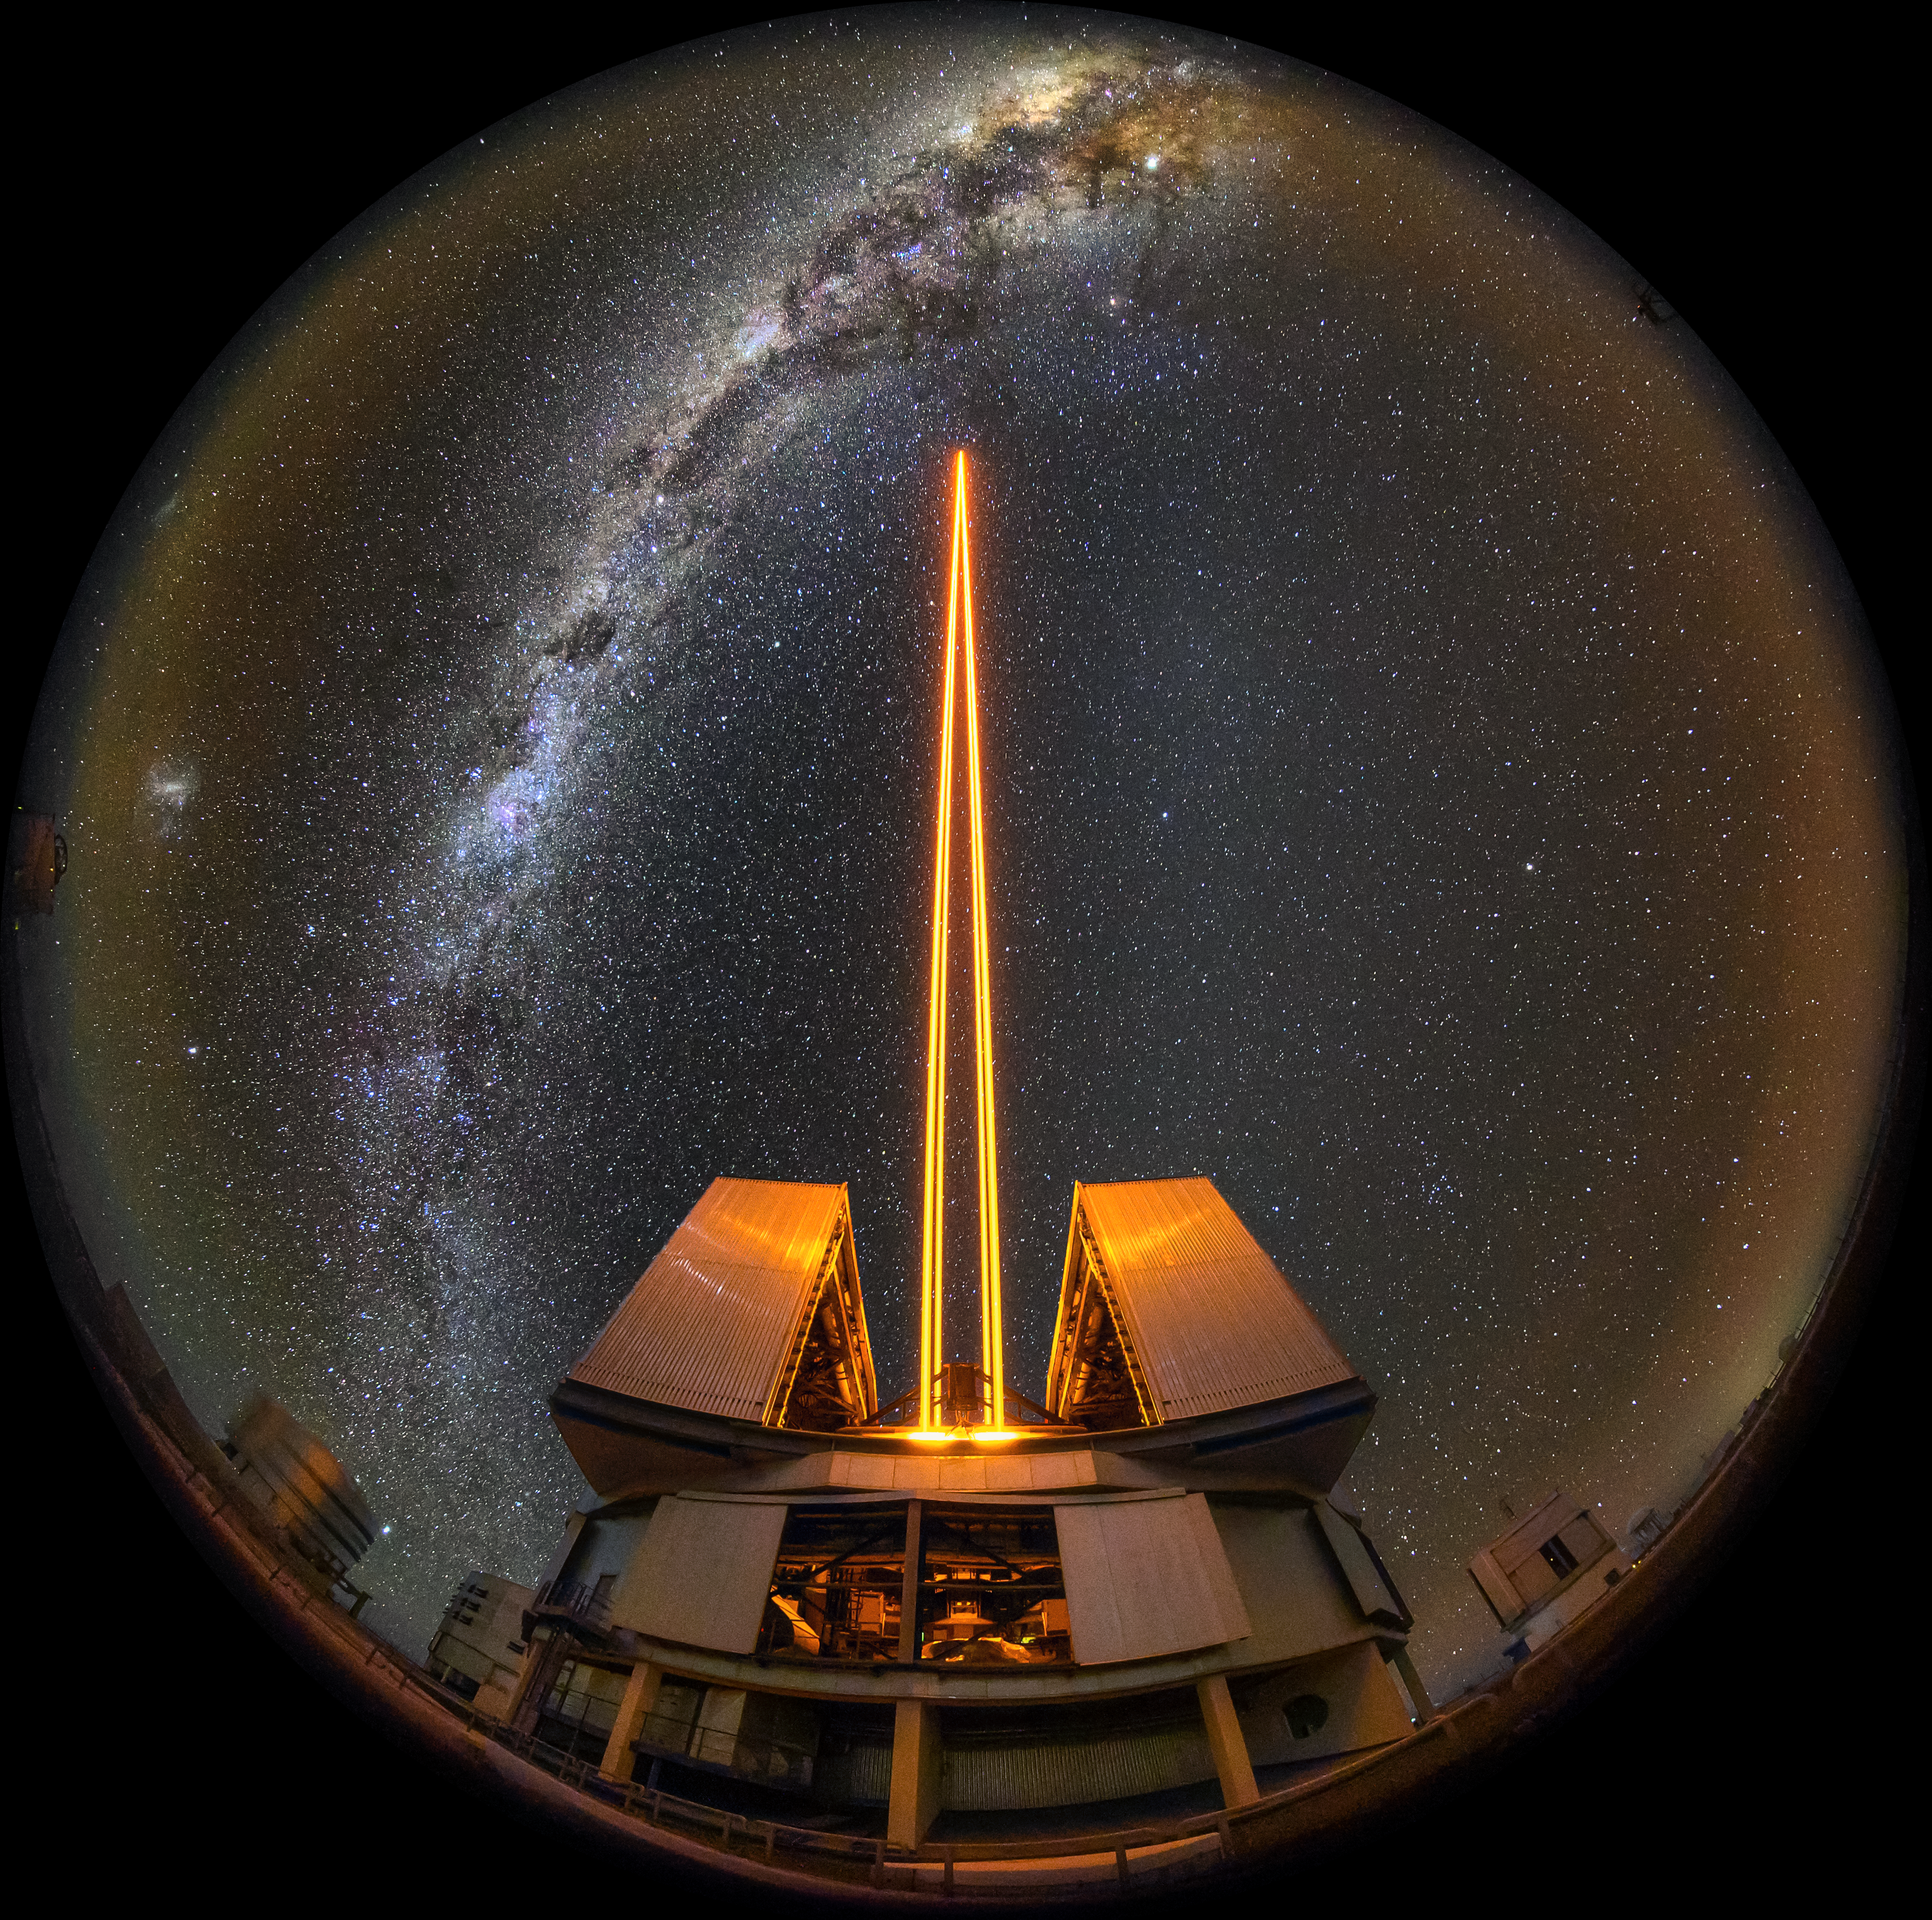

Yepun fulldome

This bold fish-eye (fulldome) image perfectly captures the fourth Unit Telescope of ESO's Very Large Telescope (VLT).

Lasers from this telescope, which is also known as Yepun, are used by astronomers as part of the VLT's state-of-the-art adaptive optics system. These lasers create an artificial "guide star", which the system uses to account for the blurring effects of the Earth's atmosphere. This allows astronomers to study the Universe in much greater detail.

Credit: ESO/A. Ghizzi Panizza